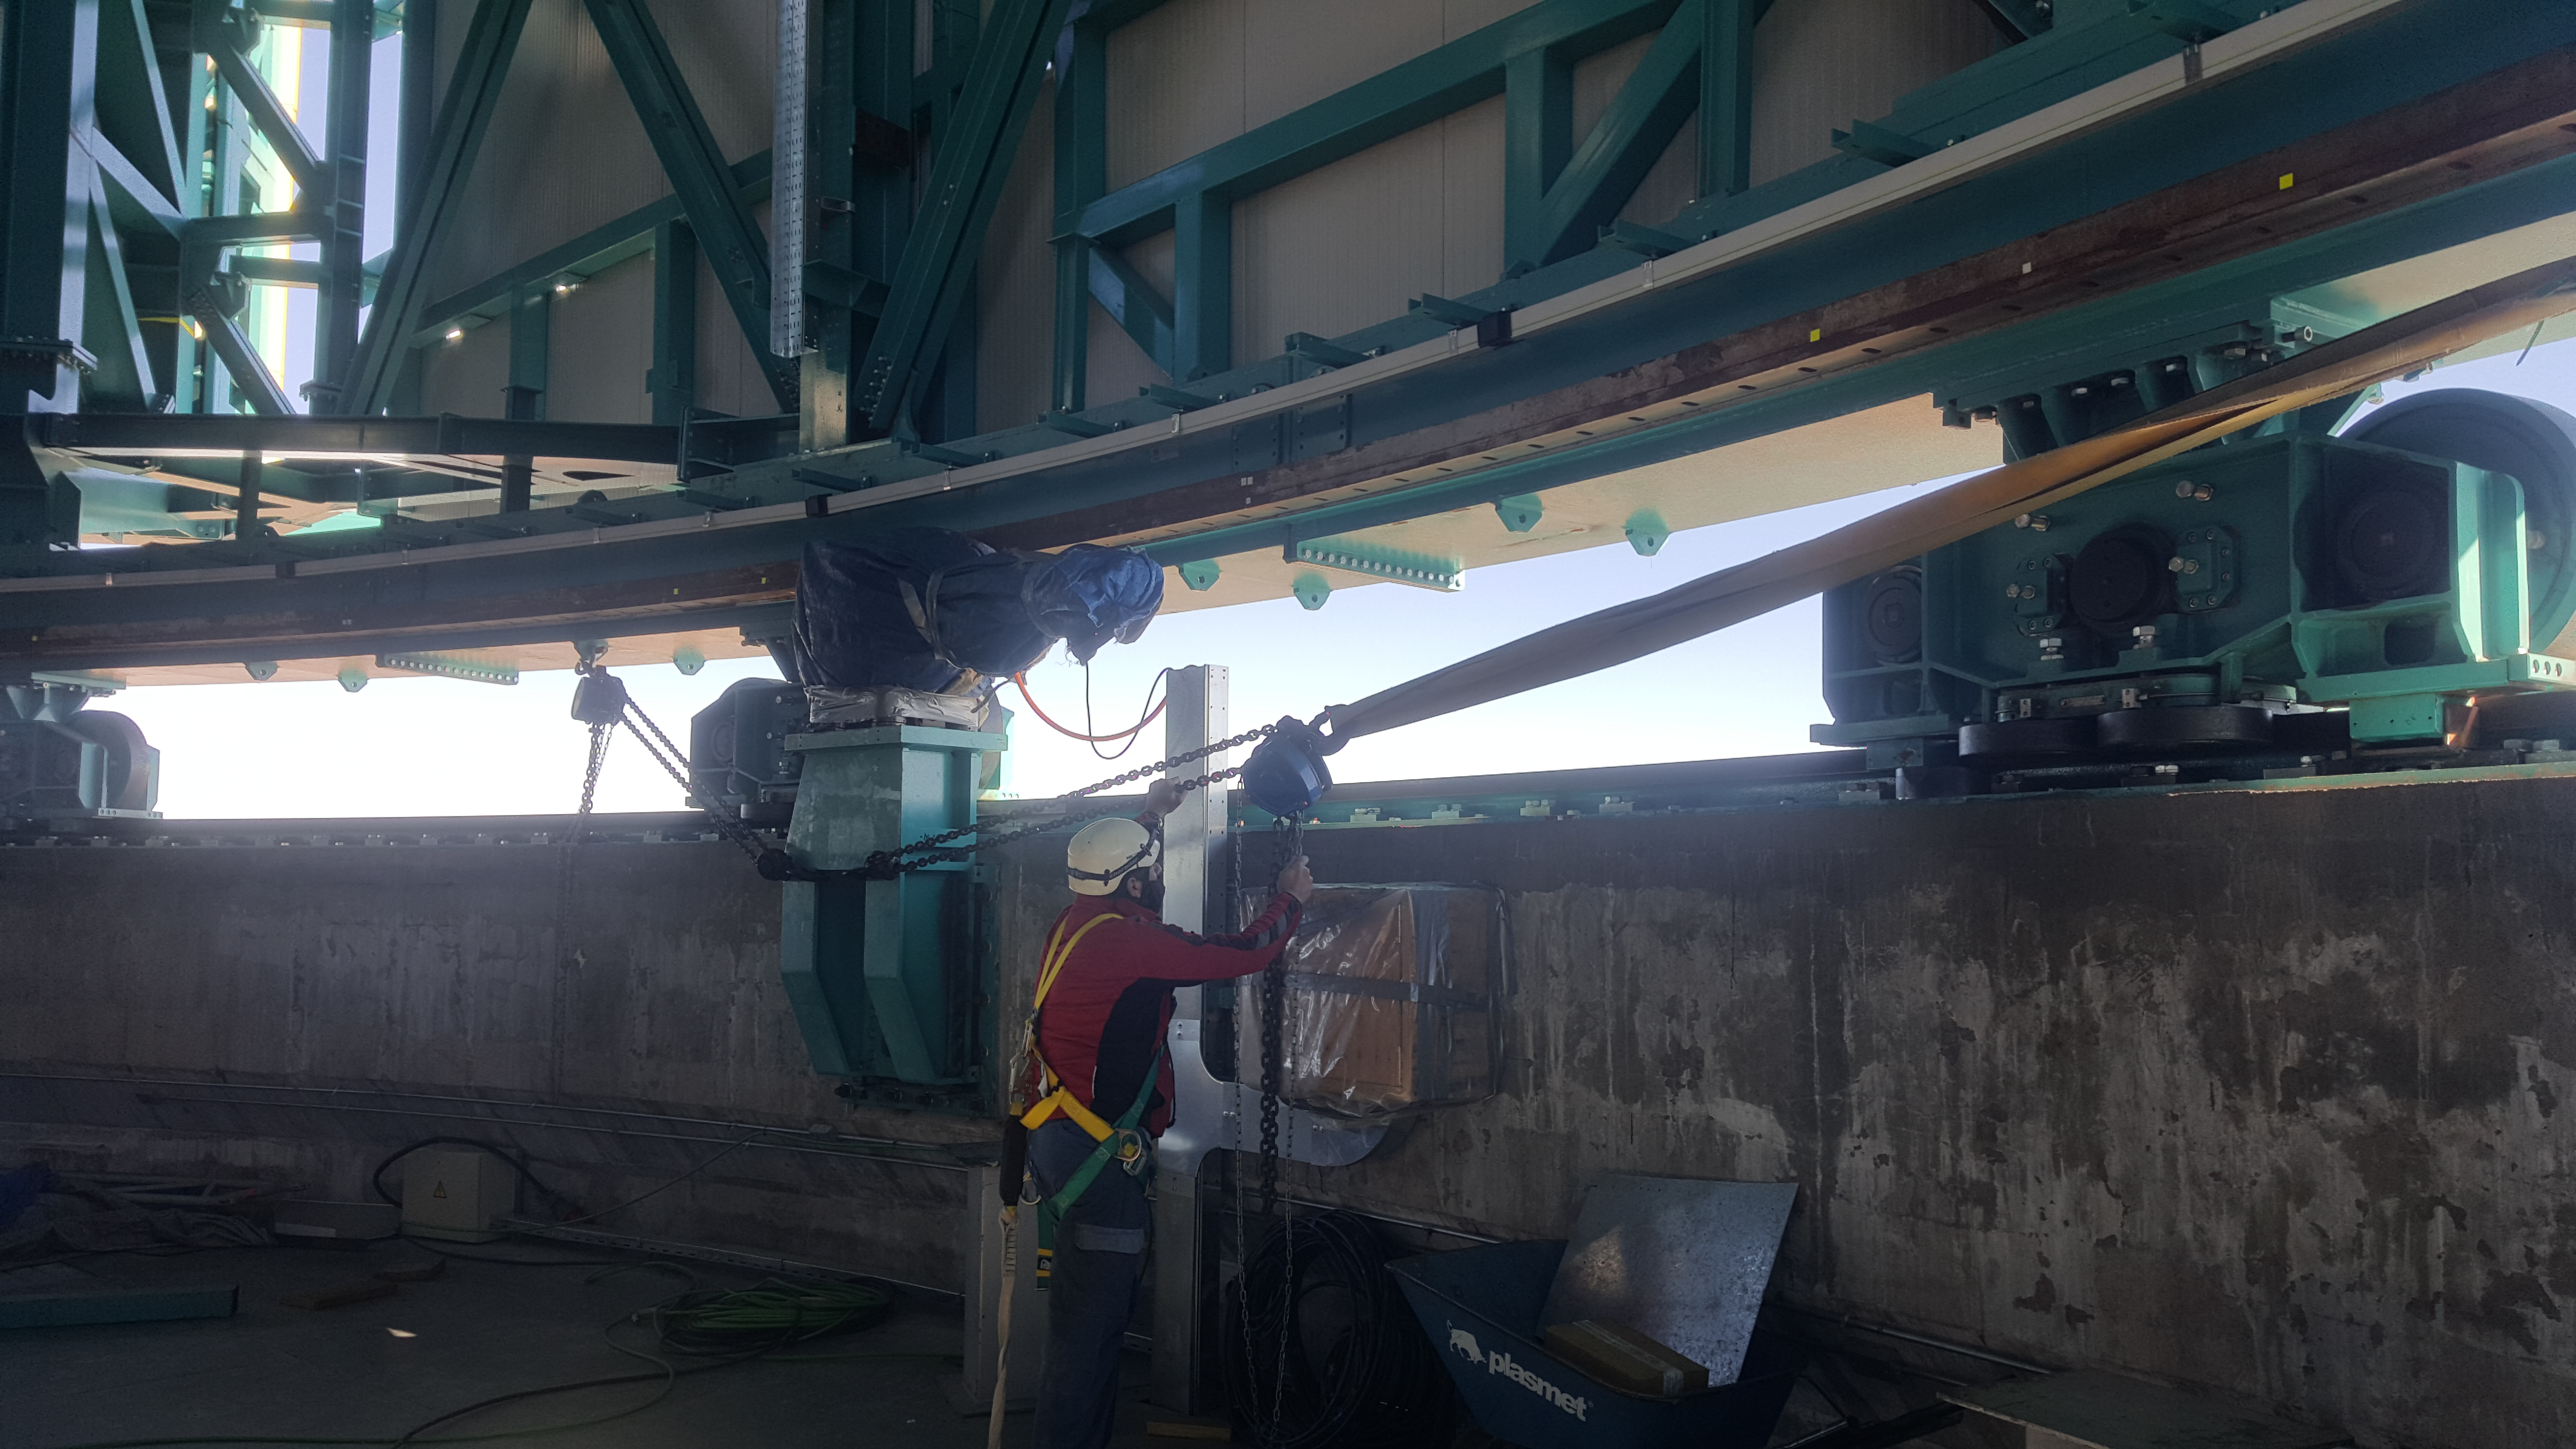

Summit Inspection May 26, 2020

A regular inspection of the Cerro Pachón construction site took place on May 26th. This visit included more work on the Dome and a detailed inspection of Telescope Mount Assembly (TMA) stored materials, as requested by TMA vendor Asturfeito.

Credit: Rubin Observatory/NSF/AURA